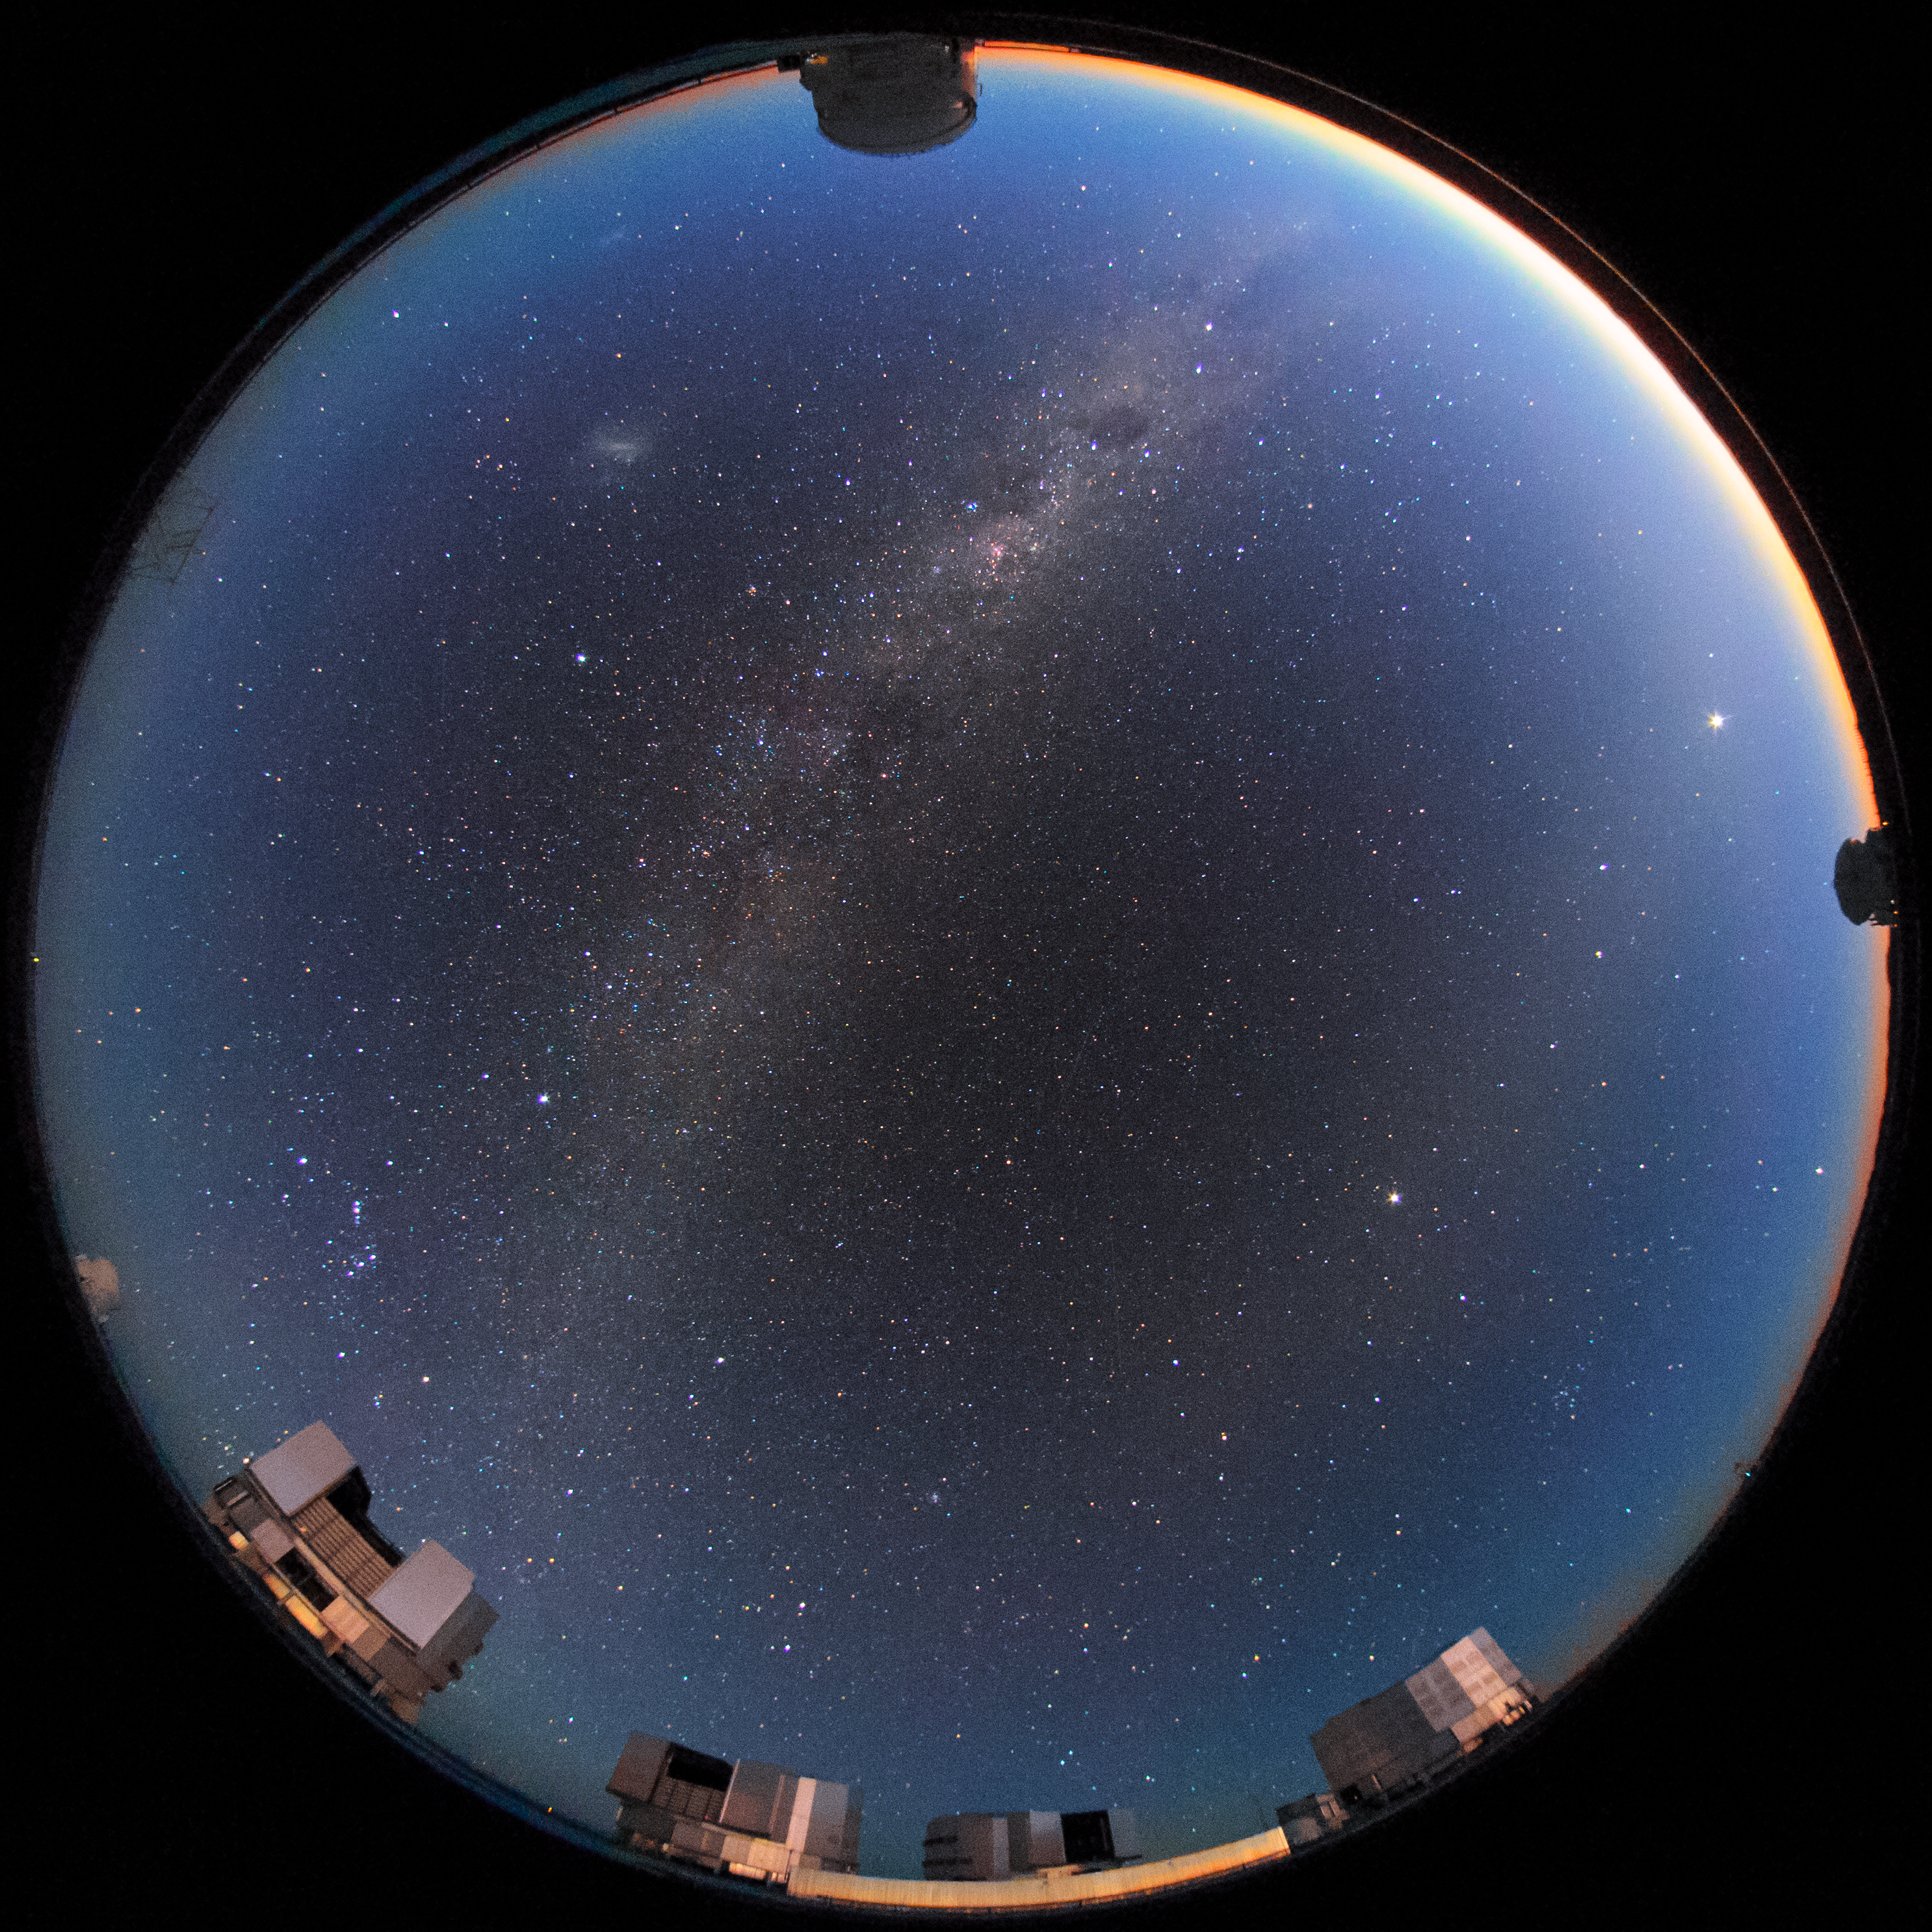

UTs and ATs

The four 8.2m Unit Telescopes (UTs) — Antu, Kueyen, Melipal and Yepun — can be seen at the bottom of the image in this fisheye photograph of the Paranal Observatory in Chile. Around the top, left and right are three of the four smaller 1.8m diameter Auxiliary Telescopes (ATs). These smaller telescopes are movable, and can work every night as an interferometer, allowing astronomers to see details up to 25 times finer than with the individual telescopes.

Credit: hernanstocke.com/ESO